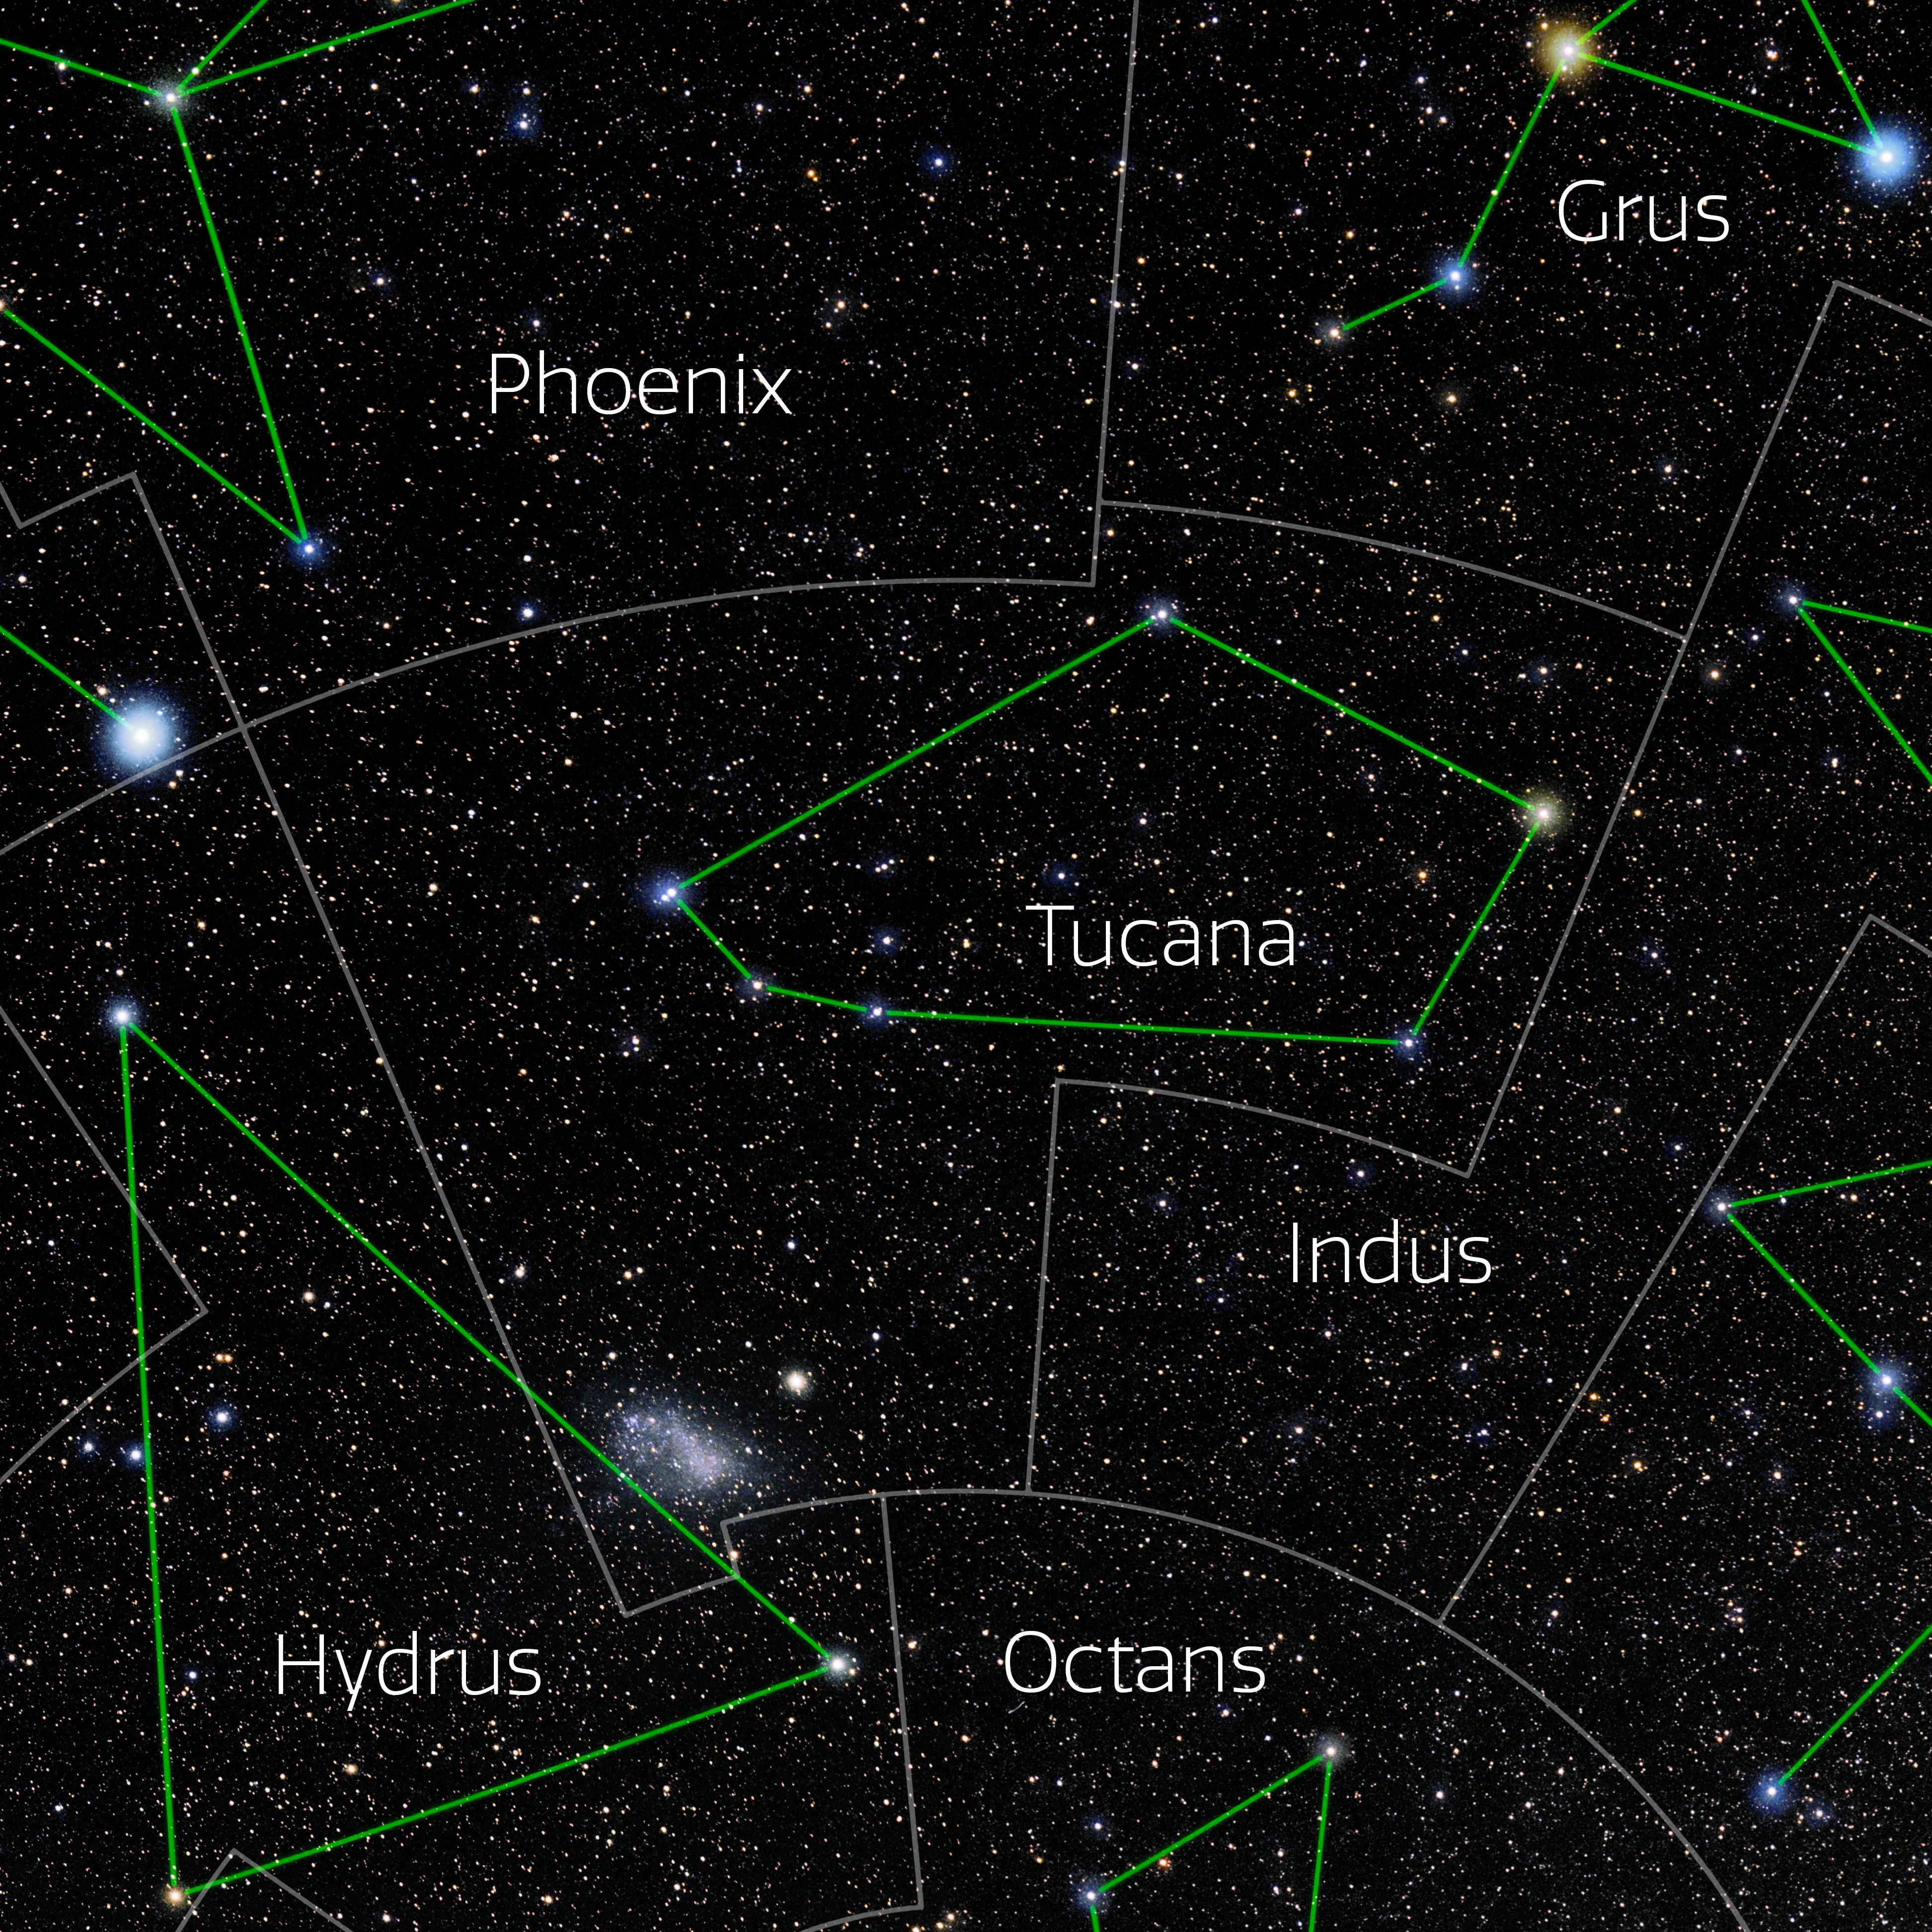

Tucana (Annotated)

Photo of the constellation Tucana with annotations from IAU and Sky & Telescope. Here is the non-annotated version.

Credit: E. Slawik/NOIRLab/NSF/AURA/M. Zamani